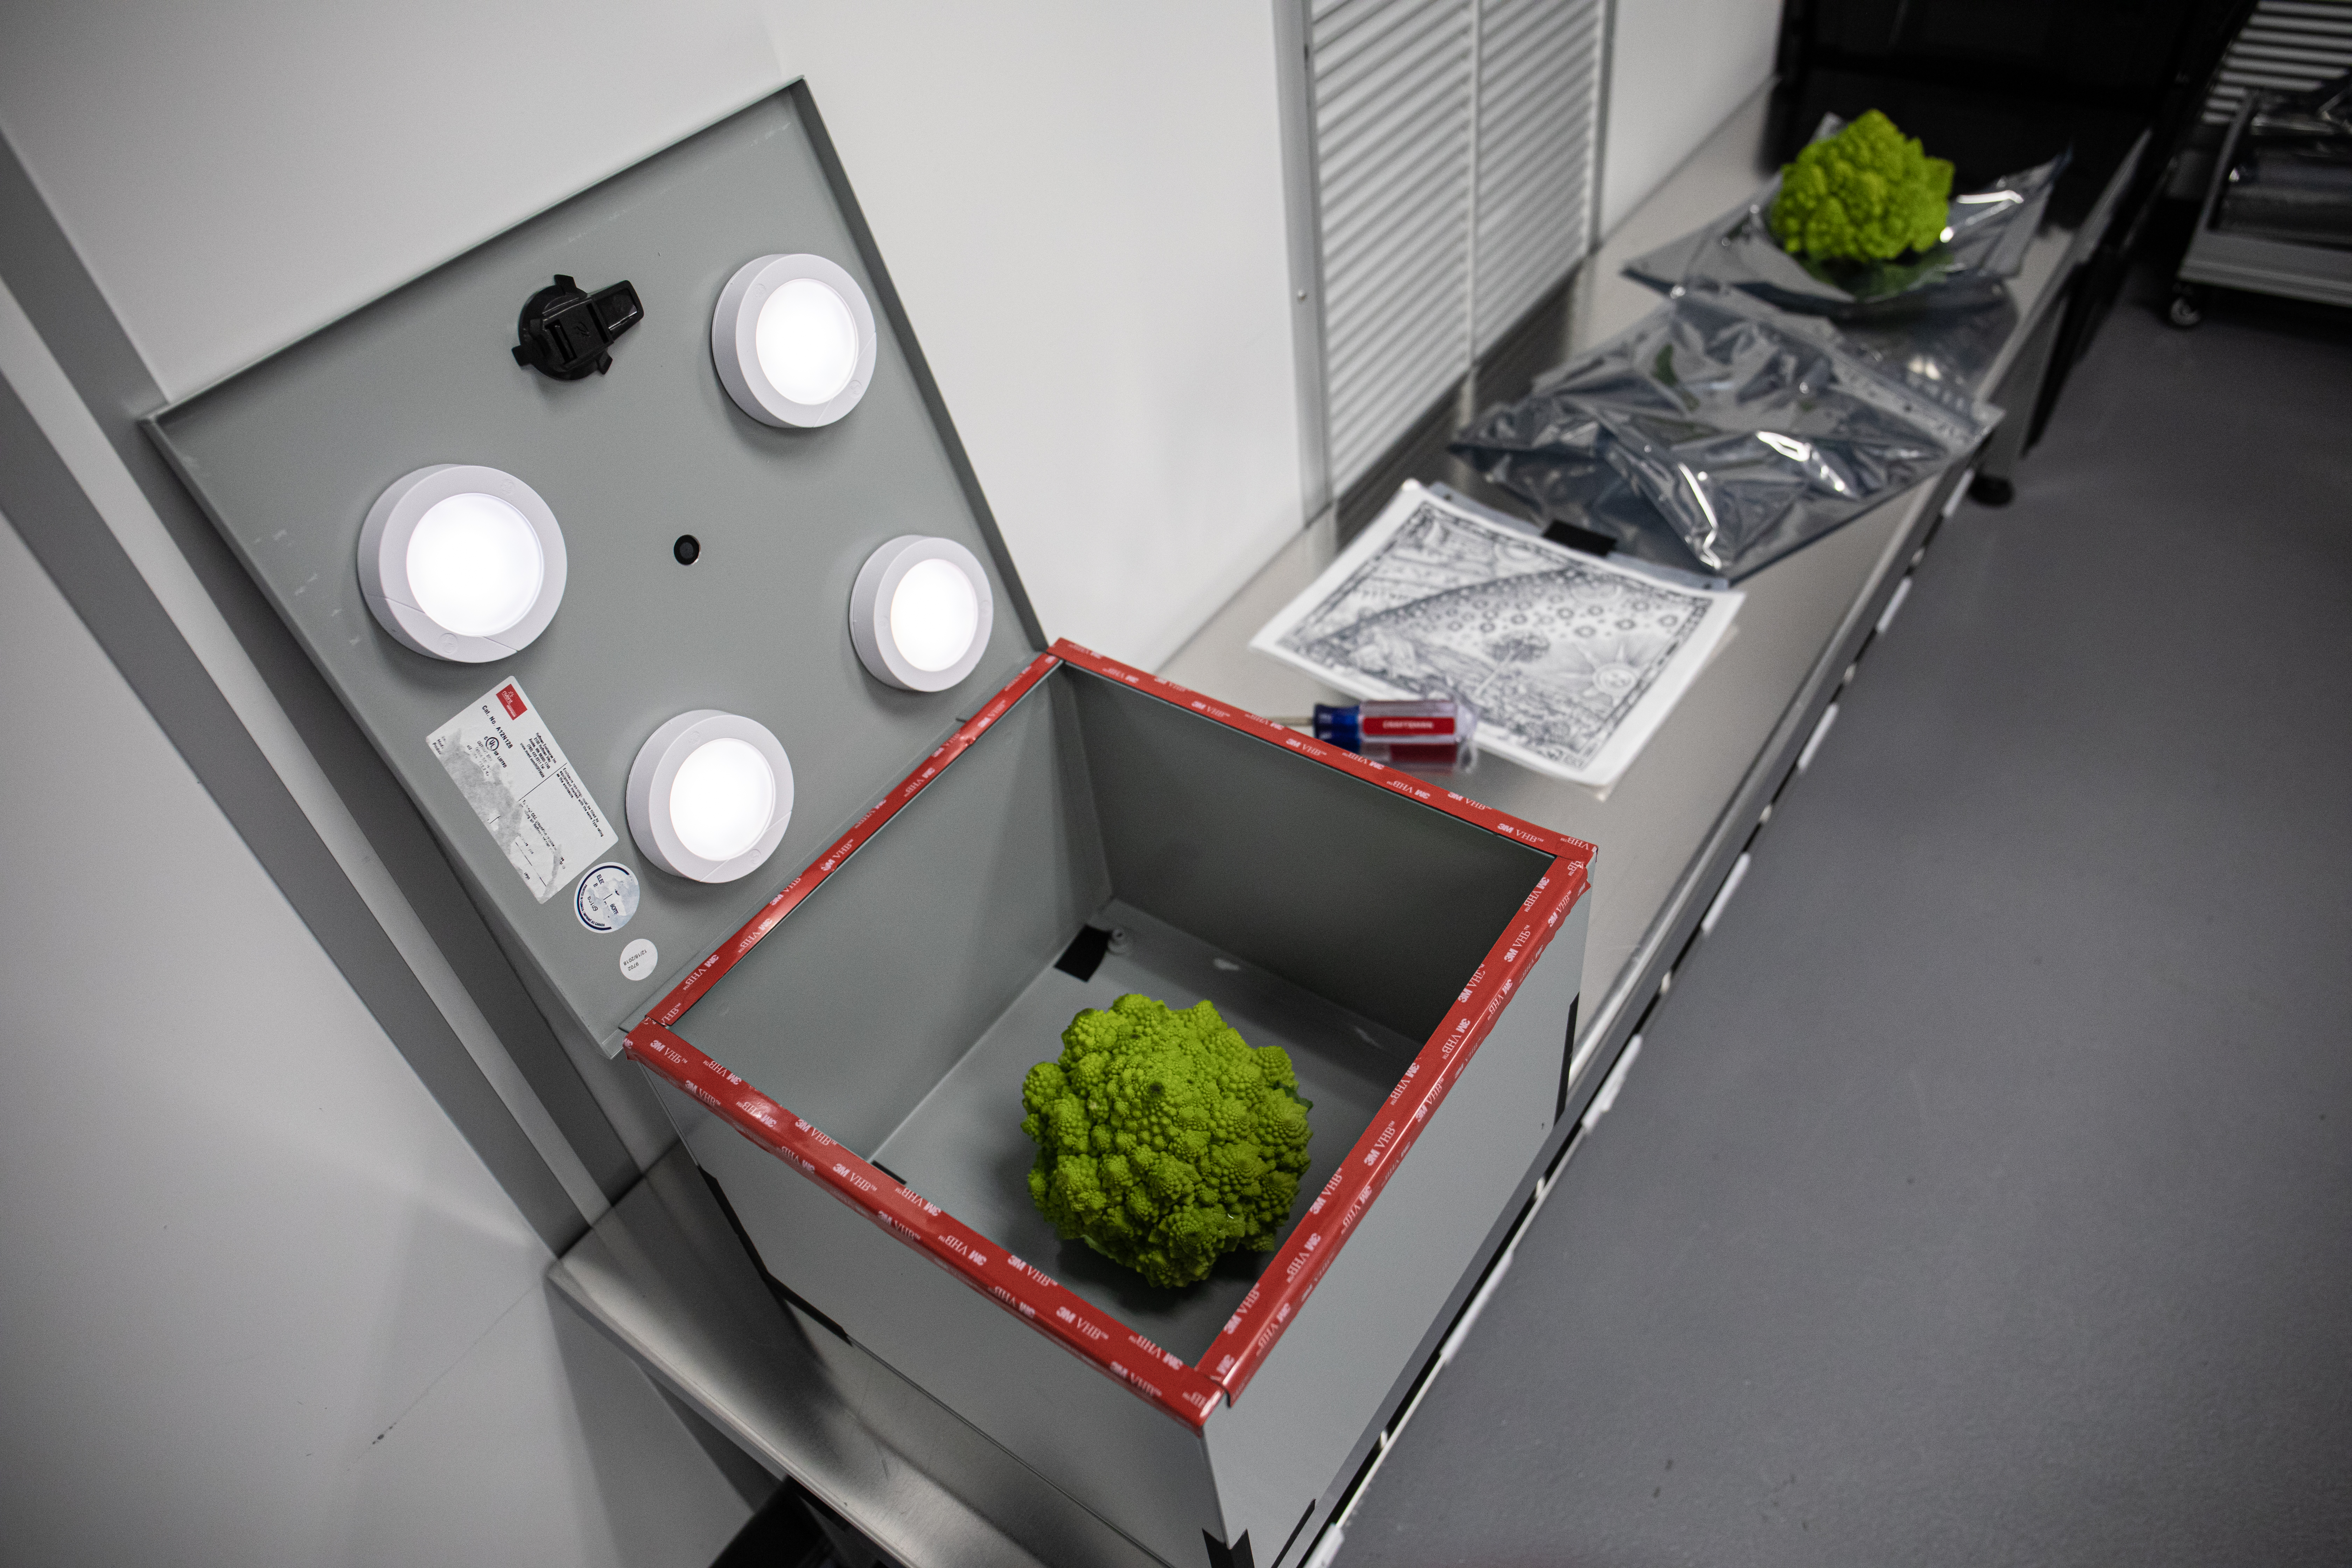

LSST Camera Focal Plane Build

Using a pinhole projector, SLAC's Yousuke Utsumi and Aaron Roodman prepare to project the first images onto the focal plane of the LSST Camera. Among the first objects photographed was a head of Romanesco, seen here, chosen for its very detailed texture.

Credit: Jacqueline Orrell/SLAC National Accelerator Laboratory